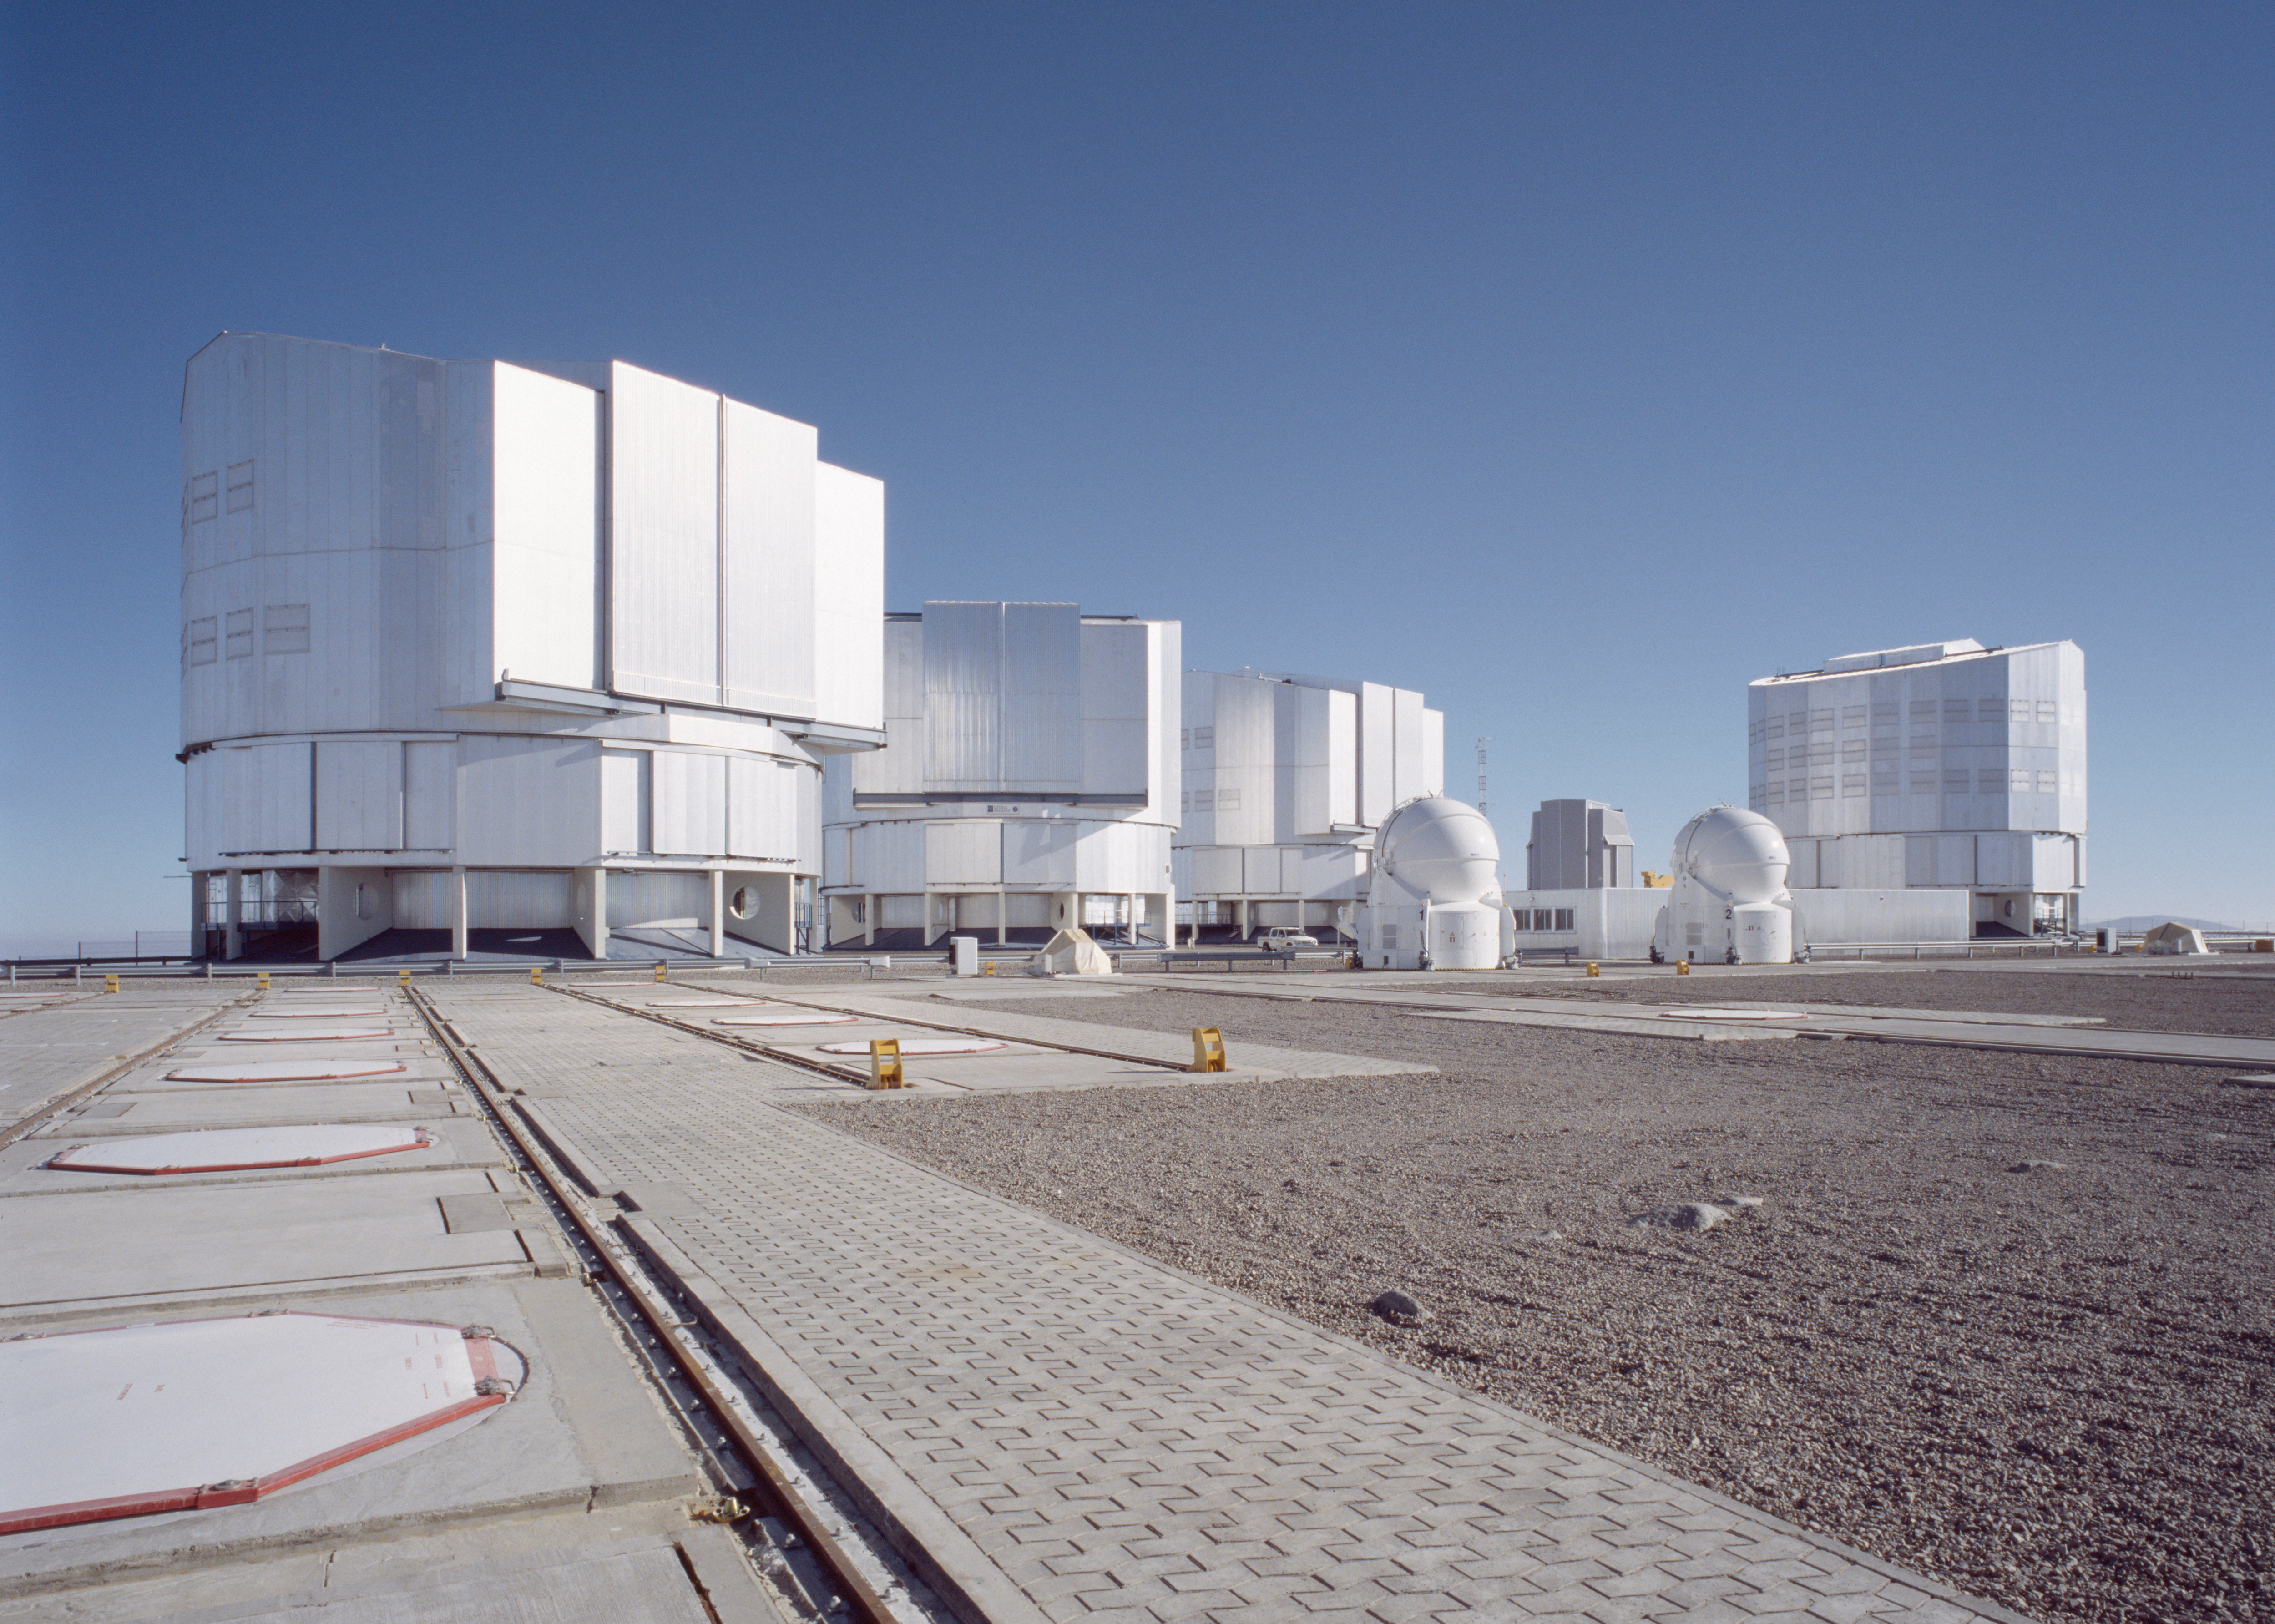

Paranal observing platform with AT1 and AT2

The impressive ensemble at the summit of Paranal. From left to right, the enclosure of VLT Antu, Kueyen and Melipal, AT1, the VLT Survey Telescope (VST) in the background, AT2 and VLT Yepun.

Credit: ESO